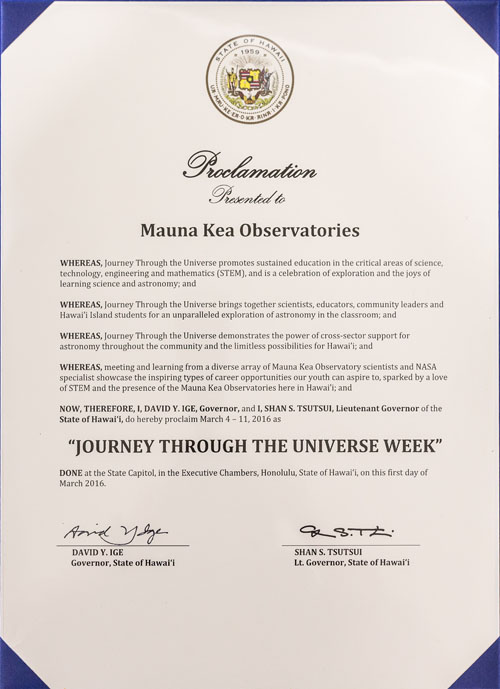

Proclamation March 4-11, 2016 as Journey Through the Universe Week.

Hawai‘i Governor David Ige proclaimed March 4-11, 2016 as Journey Through the Universe Week.

Credit: Gemini Observatory/AURA